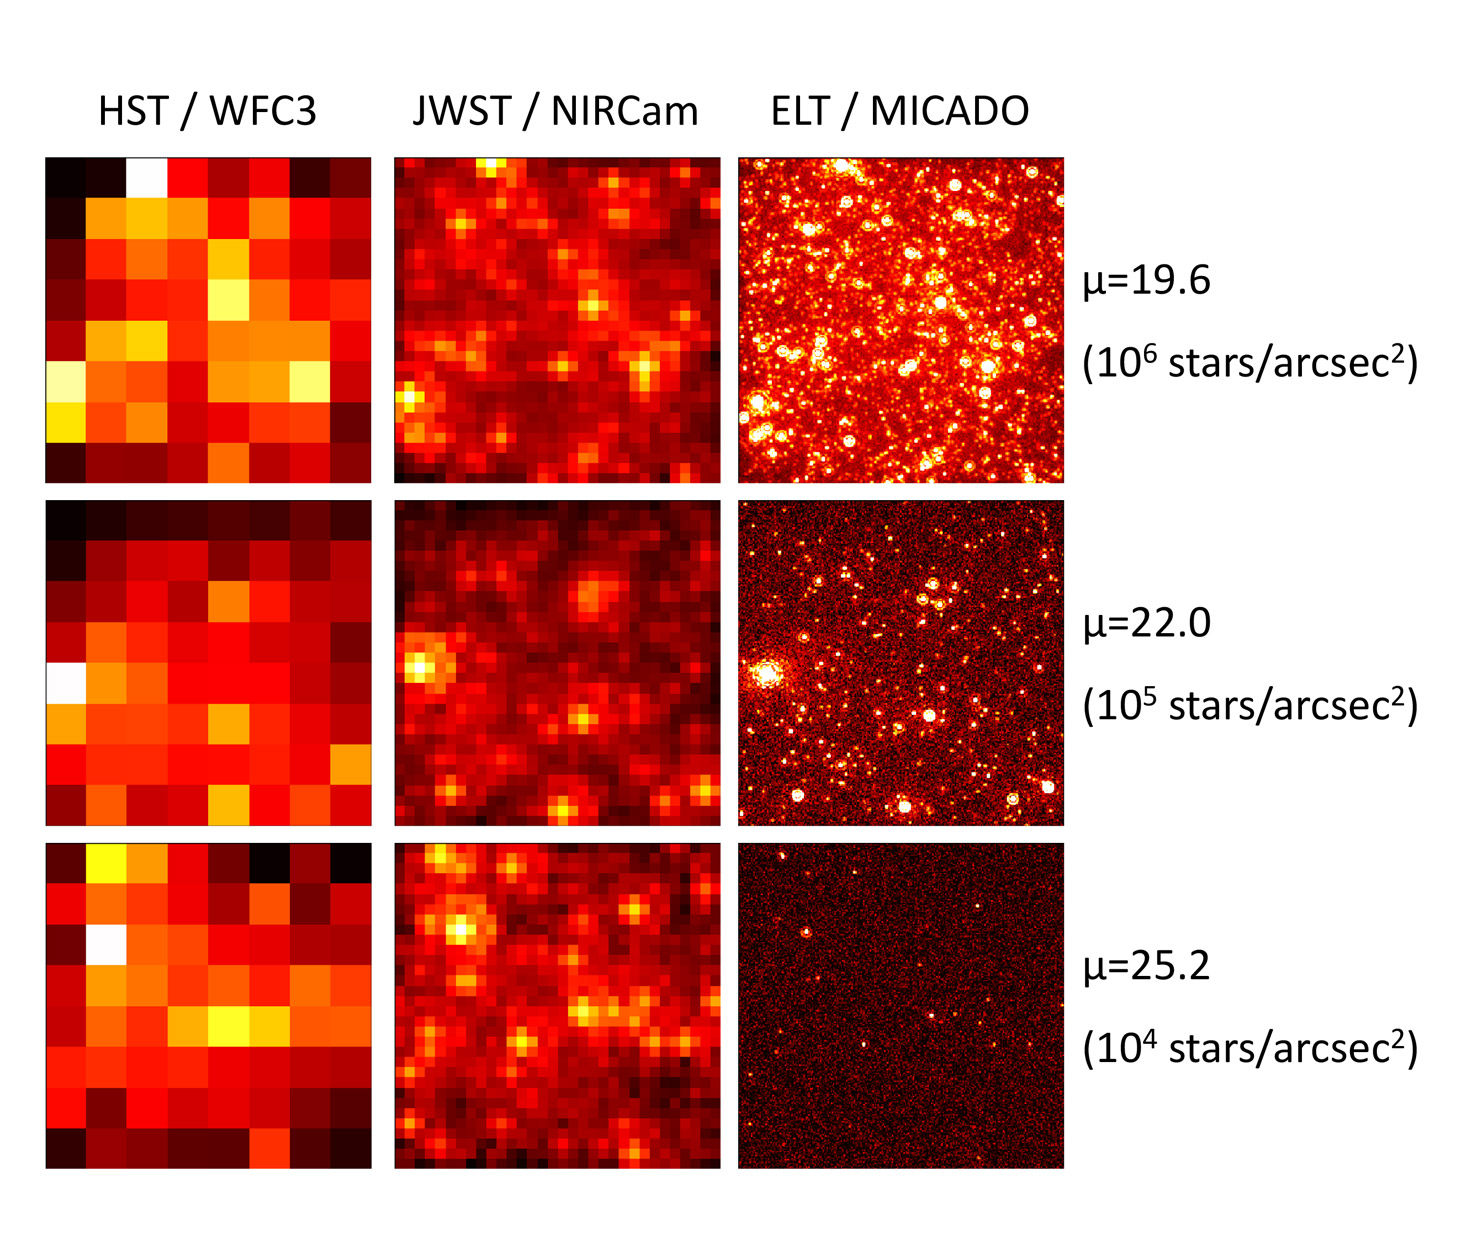

Crowded stellar fields

Comparison of how crowded stellar fields would appear when observed by the Hubble Space Telescope (HST, left), the James Webb Space Telescope (JWST, centre), and ELT’s MICADO instrument (right) for three different stellar densities.

Credit: ESO/MICADO consortium